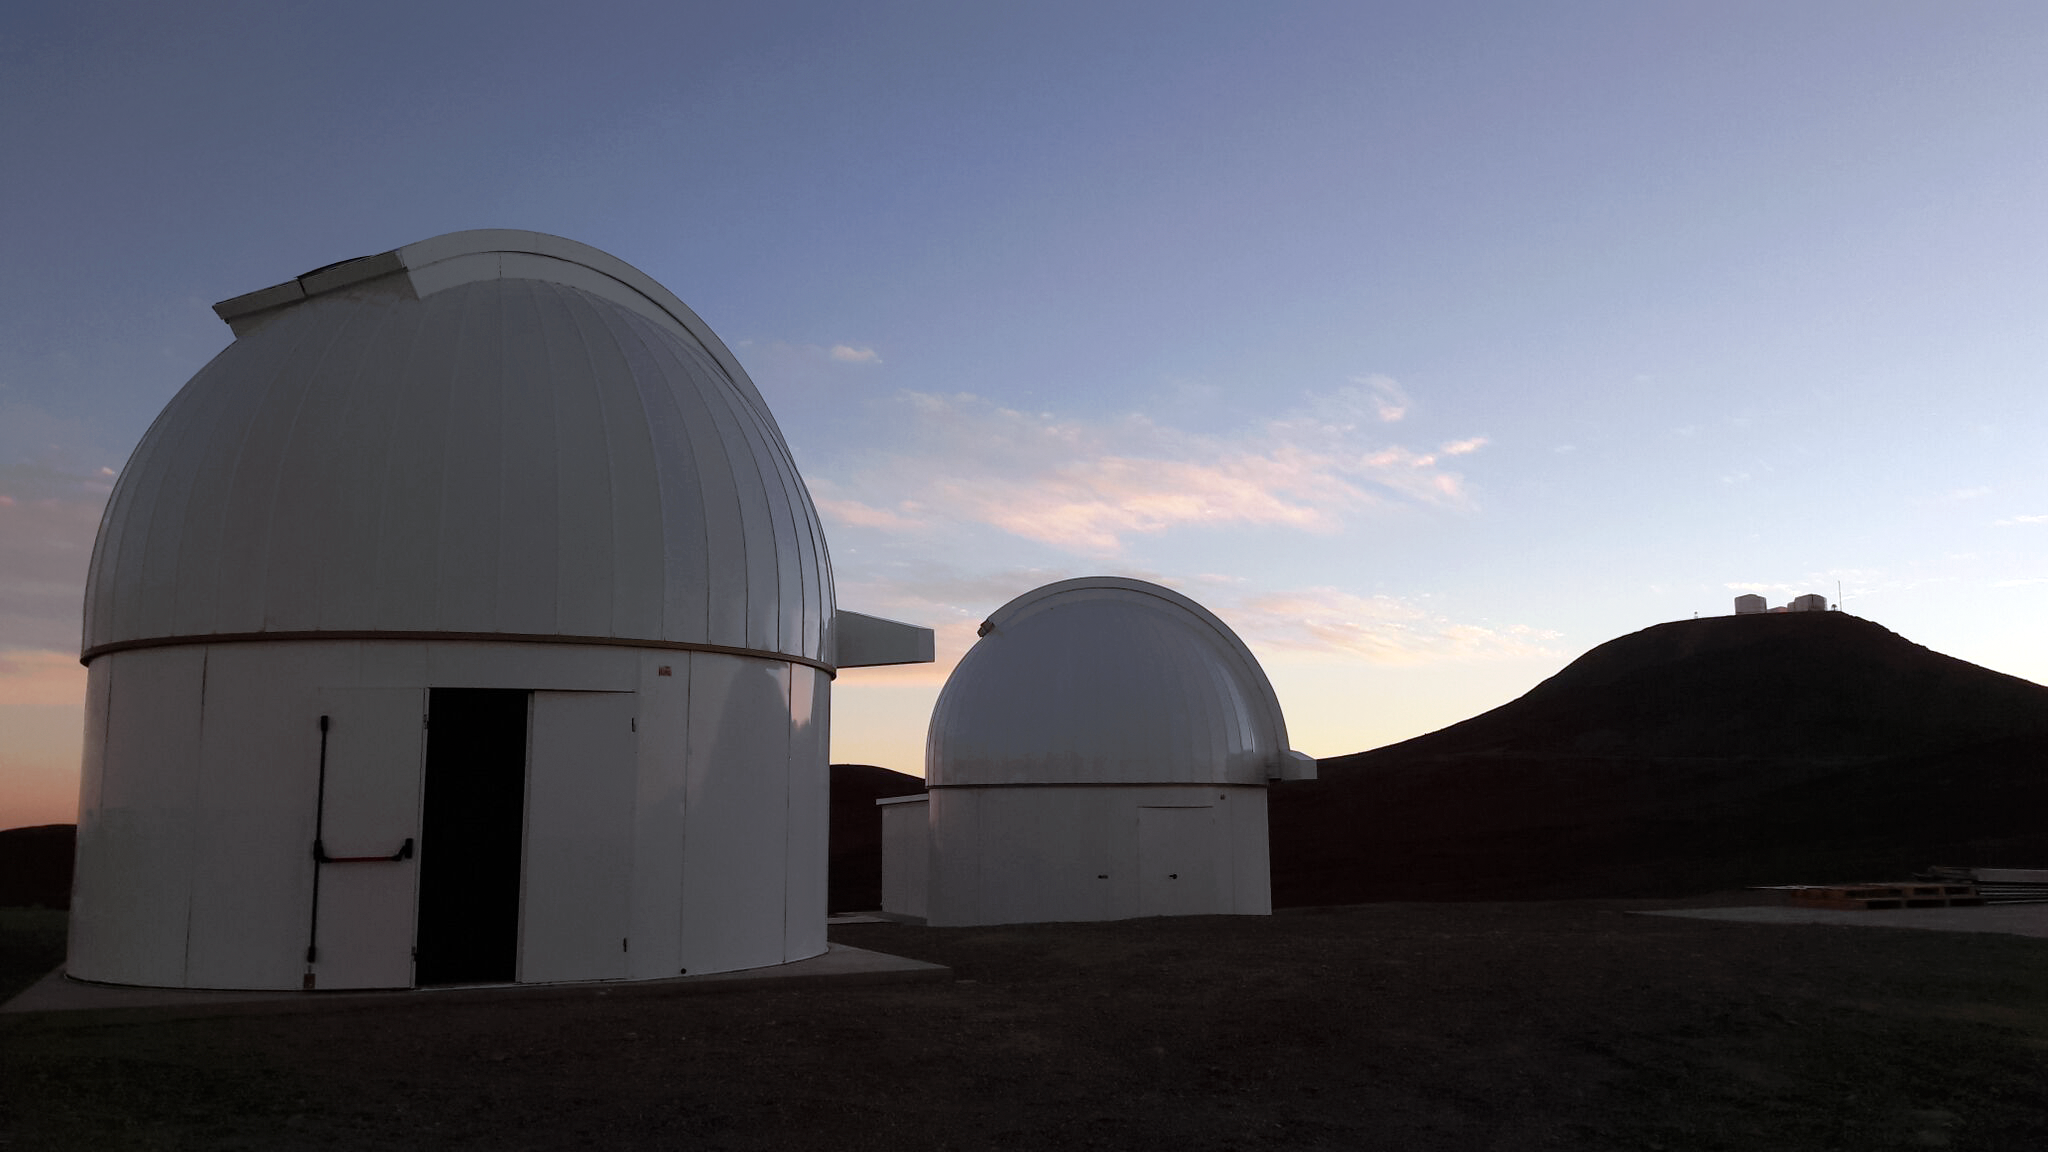

SPECULOOS and the VLT

The domes of the two first SPECULOOS telescopes, shortly after their installation in November 2016 at ESO's Paranal Observatory. The SPECULOOS Southern Observatory is designed to detect terrestrial exoplanets around nearby ultra cool stars and brown dwarfs. The VLT is visible in the background of this image.

Credit: ESO/G. Lambert